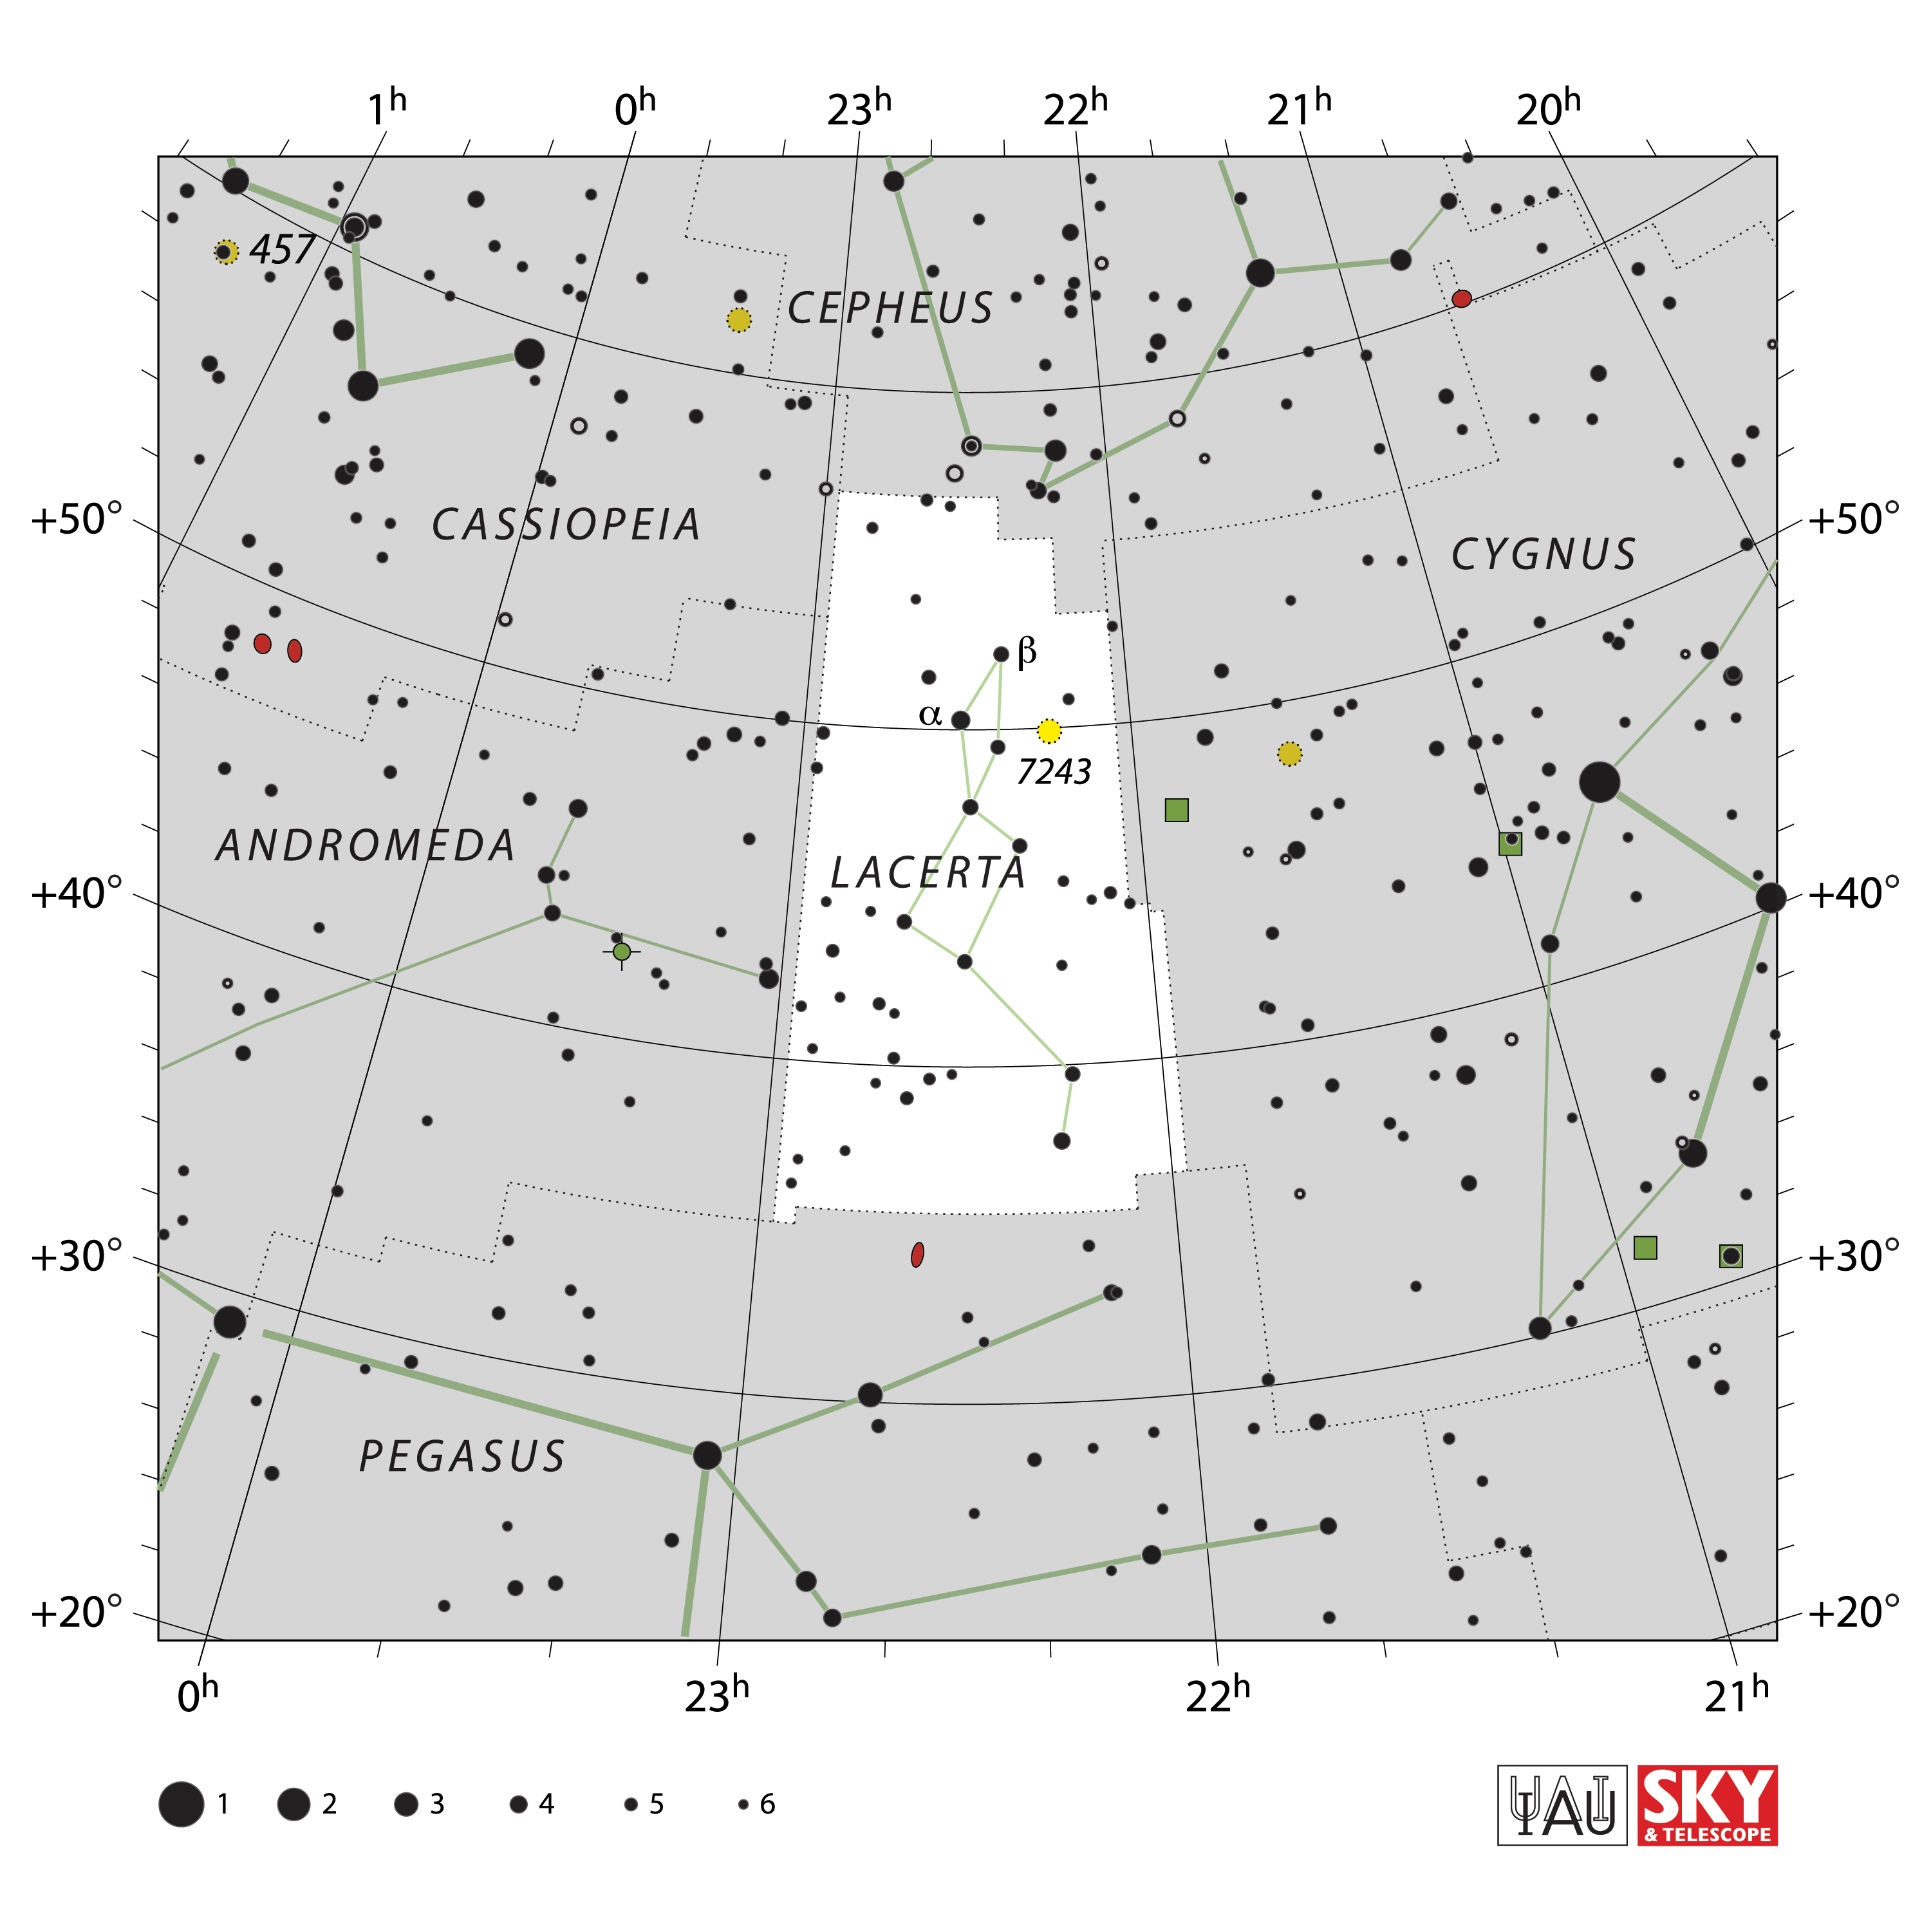

Lacerta

Credit: IAU and Sky & Telescope